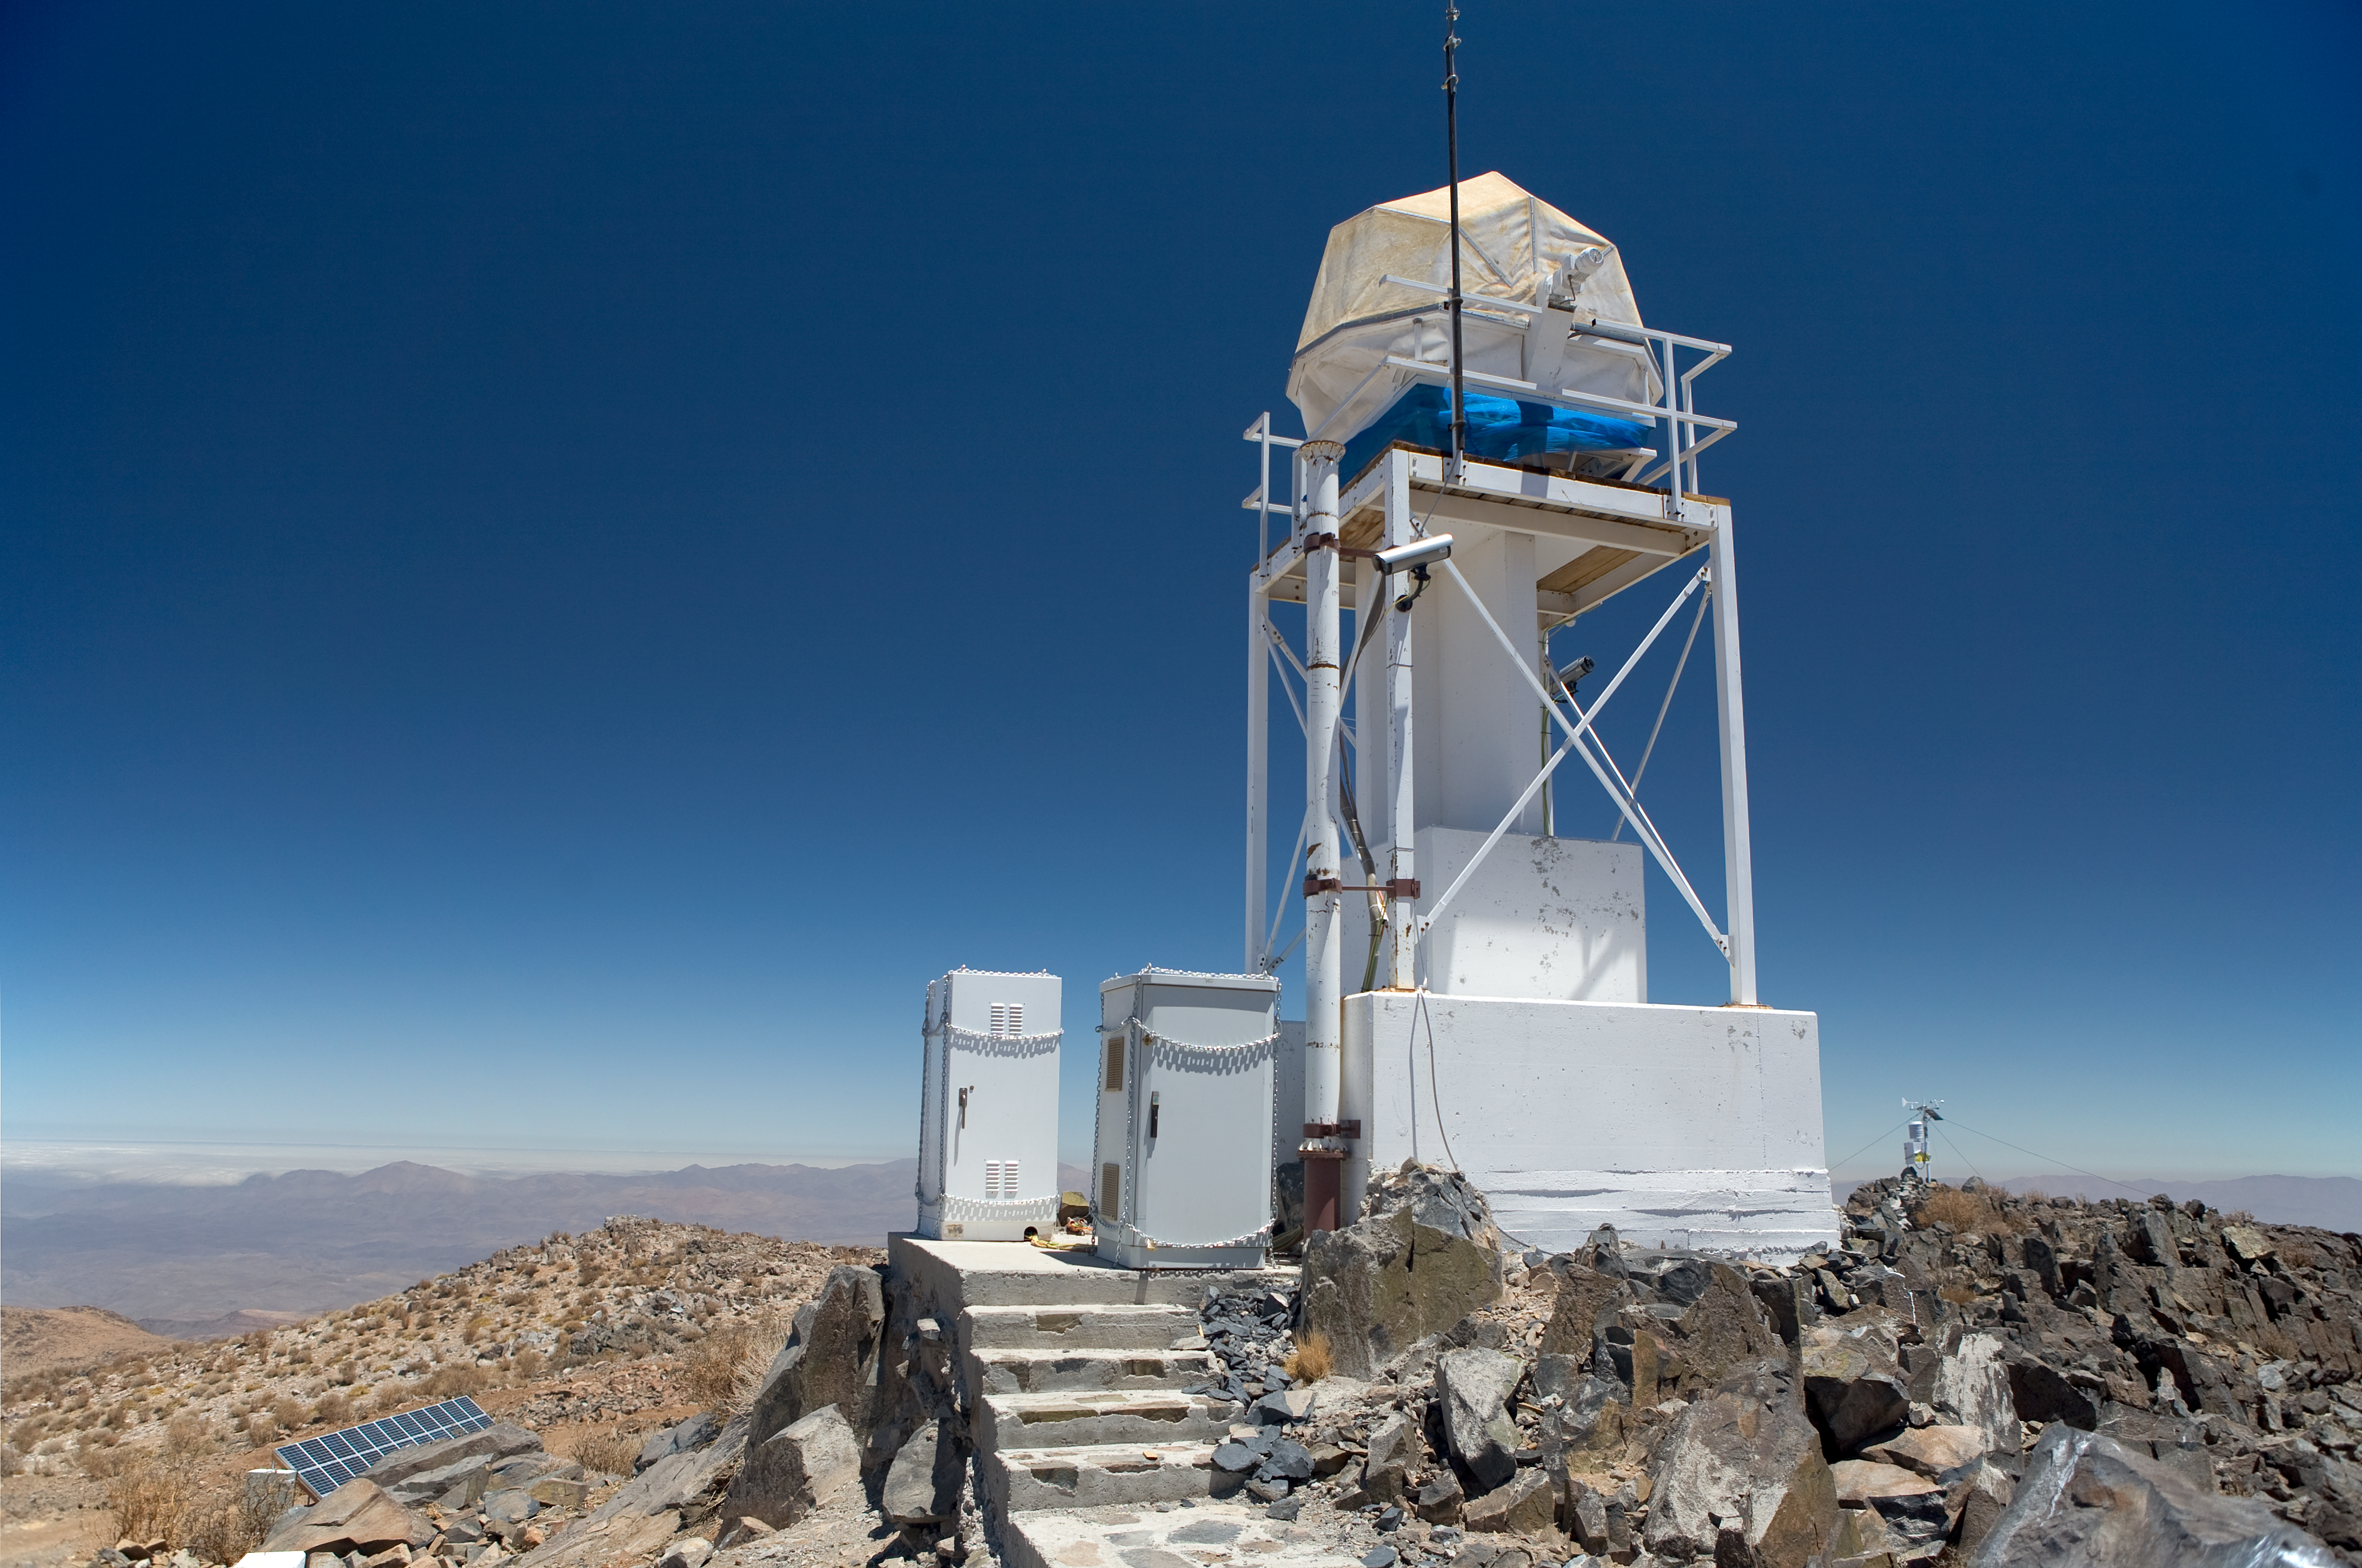

ELT site testing — Vizcachas / Chile

The Extremely Large Telescope (ELT) programme office has studied half a dozen potential sites for the future ELT observatory, which, with its 40-metre-class diameter, will be the world's biggest eye on the sky. Various aspects need to be considered in the site selection process. Parameters taken into account are not restricted to ‘sky quality’, but include more general scientific aspects, as well as parameters essential for construction and operations (e.g. accessibility, water and power supply, political stability etc.). The above picture shows site testing of Vizcachas, a site located in Chile, not very far from the ESO La Silla Observatory, home to the 3.6-metre telescope and its very successful exoplanet hunter HARPS. Vizcachas was on the ELT Site Selection Advisory Committee’s final short list for the recommended site.

Credit: ESO